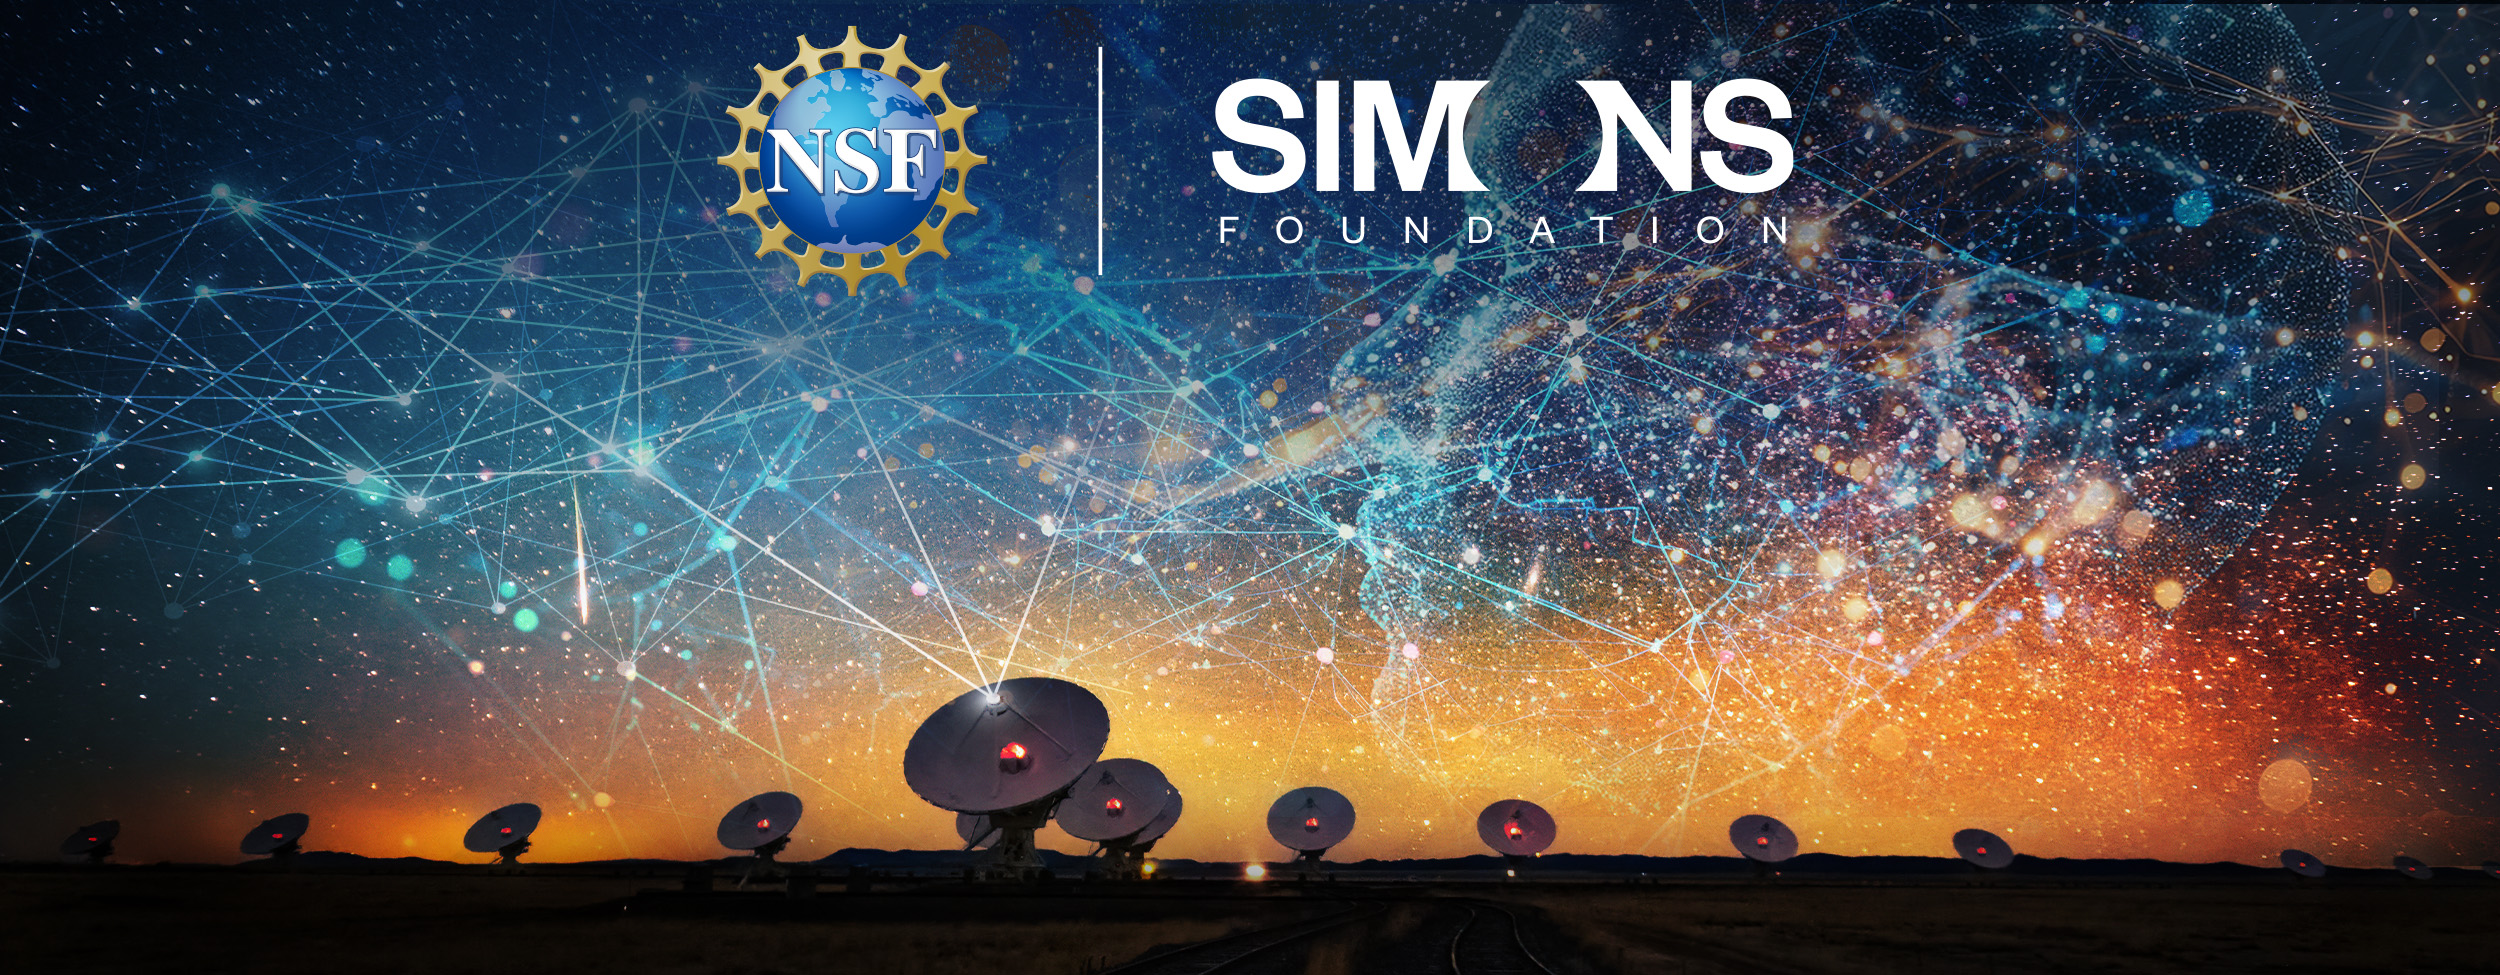

NSF and Simons Foundation

Credit: B. Foott/NSF NRAO/AUI, composition by U.S. National Science Foundation